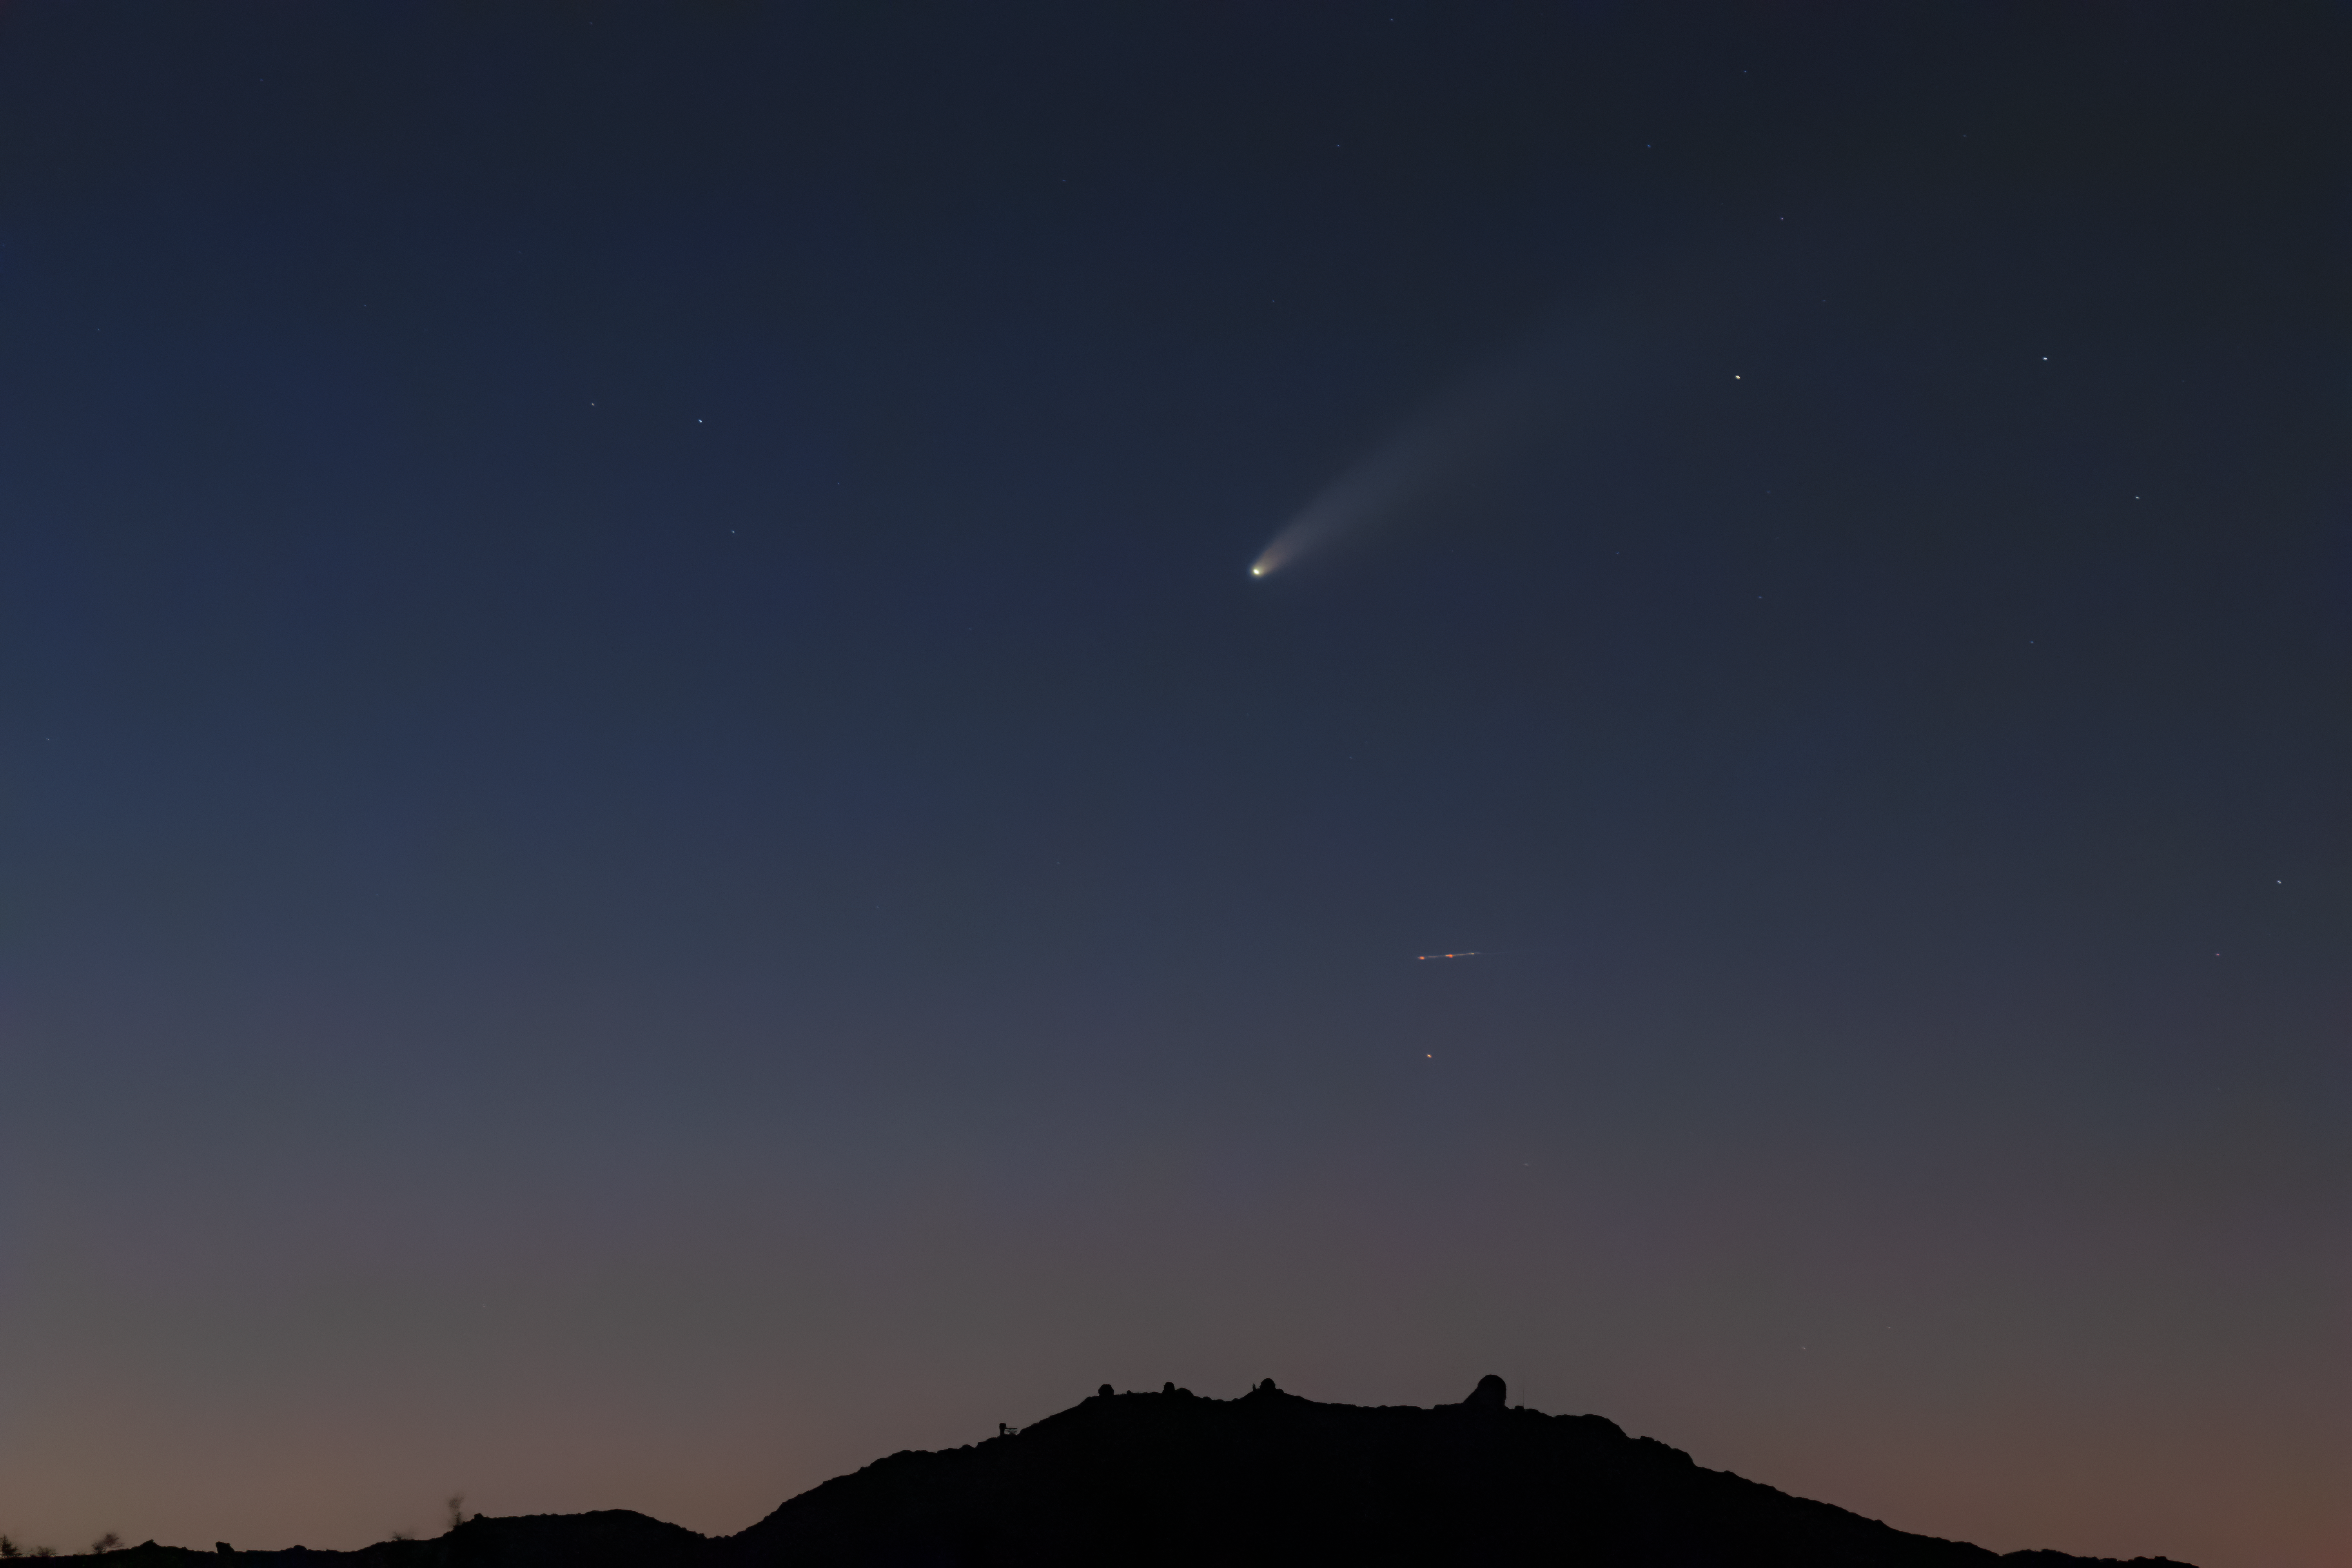

Comet NEOWISE over Kitt Peak National Obervatory

Comet NEOWISE (C/2020 F3 (NEOWISE)) over Kitt Peak National Observatory, a Program of NSF NOIRLab.

Credit: KPNO/NOIRLab/NSF/AURA/R. Sparks